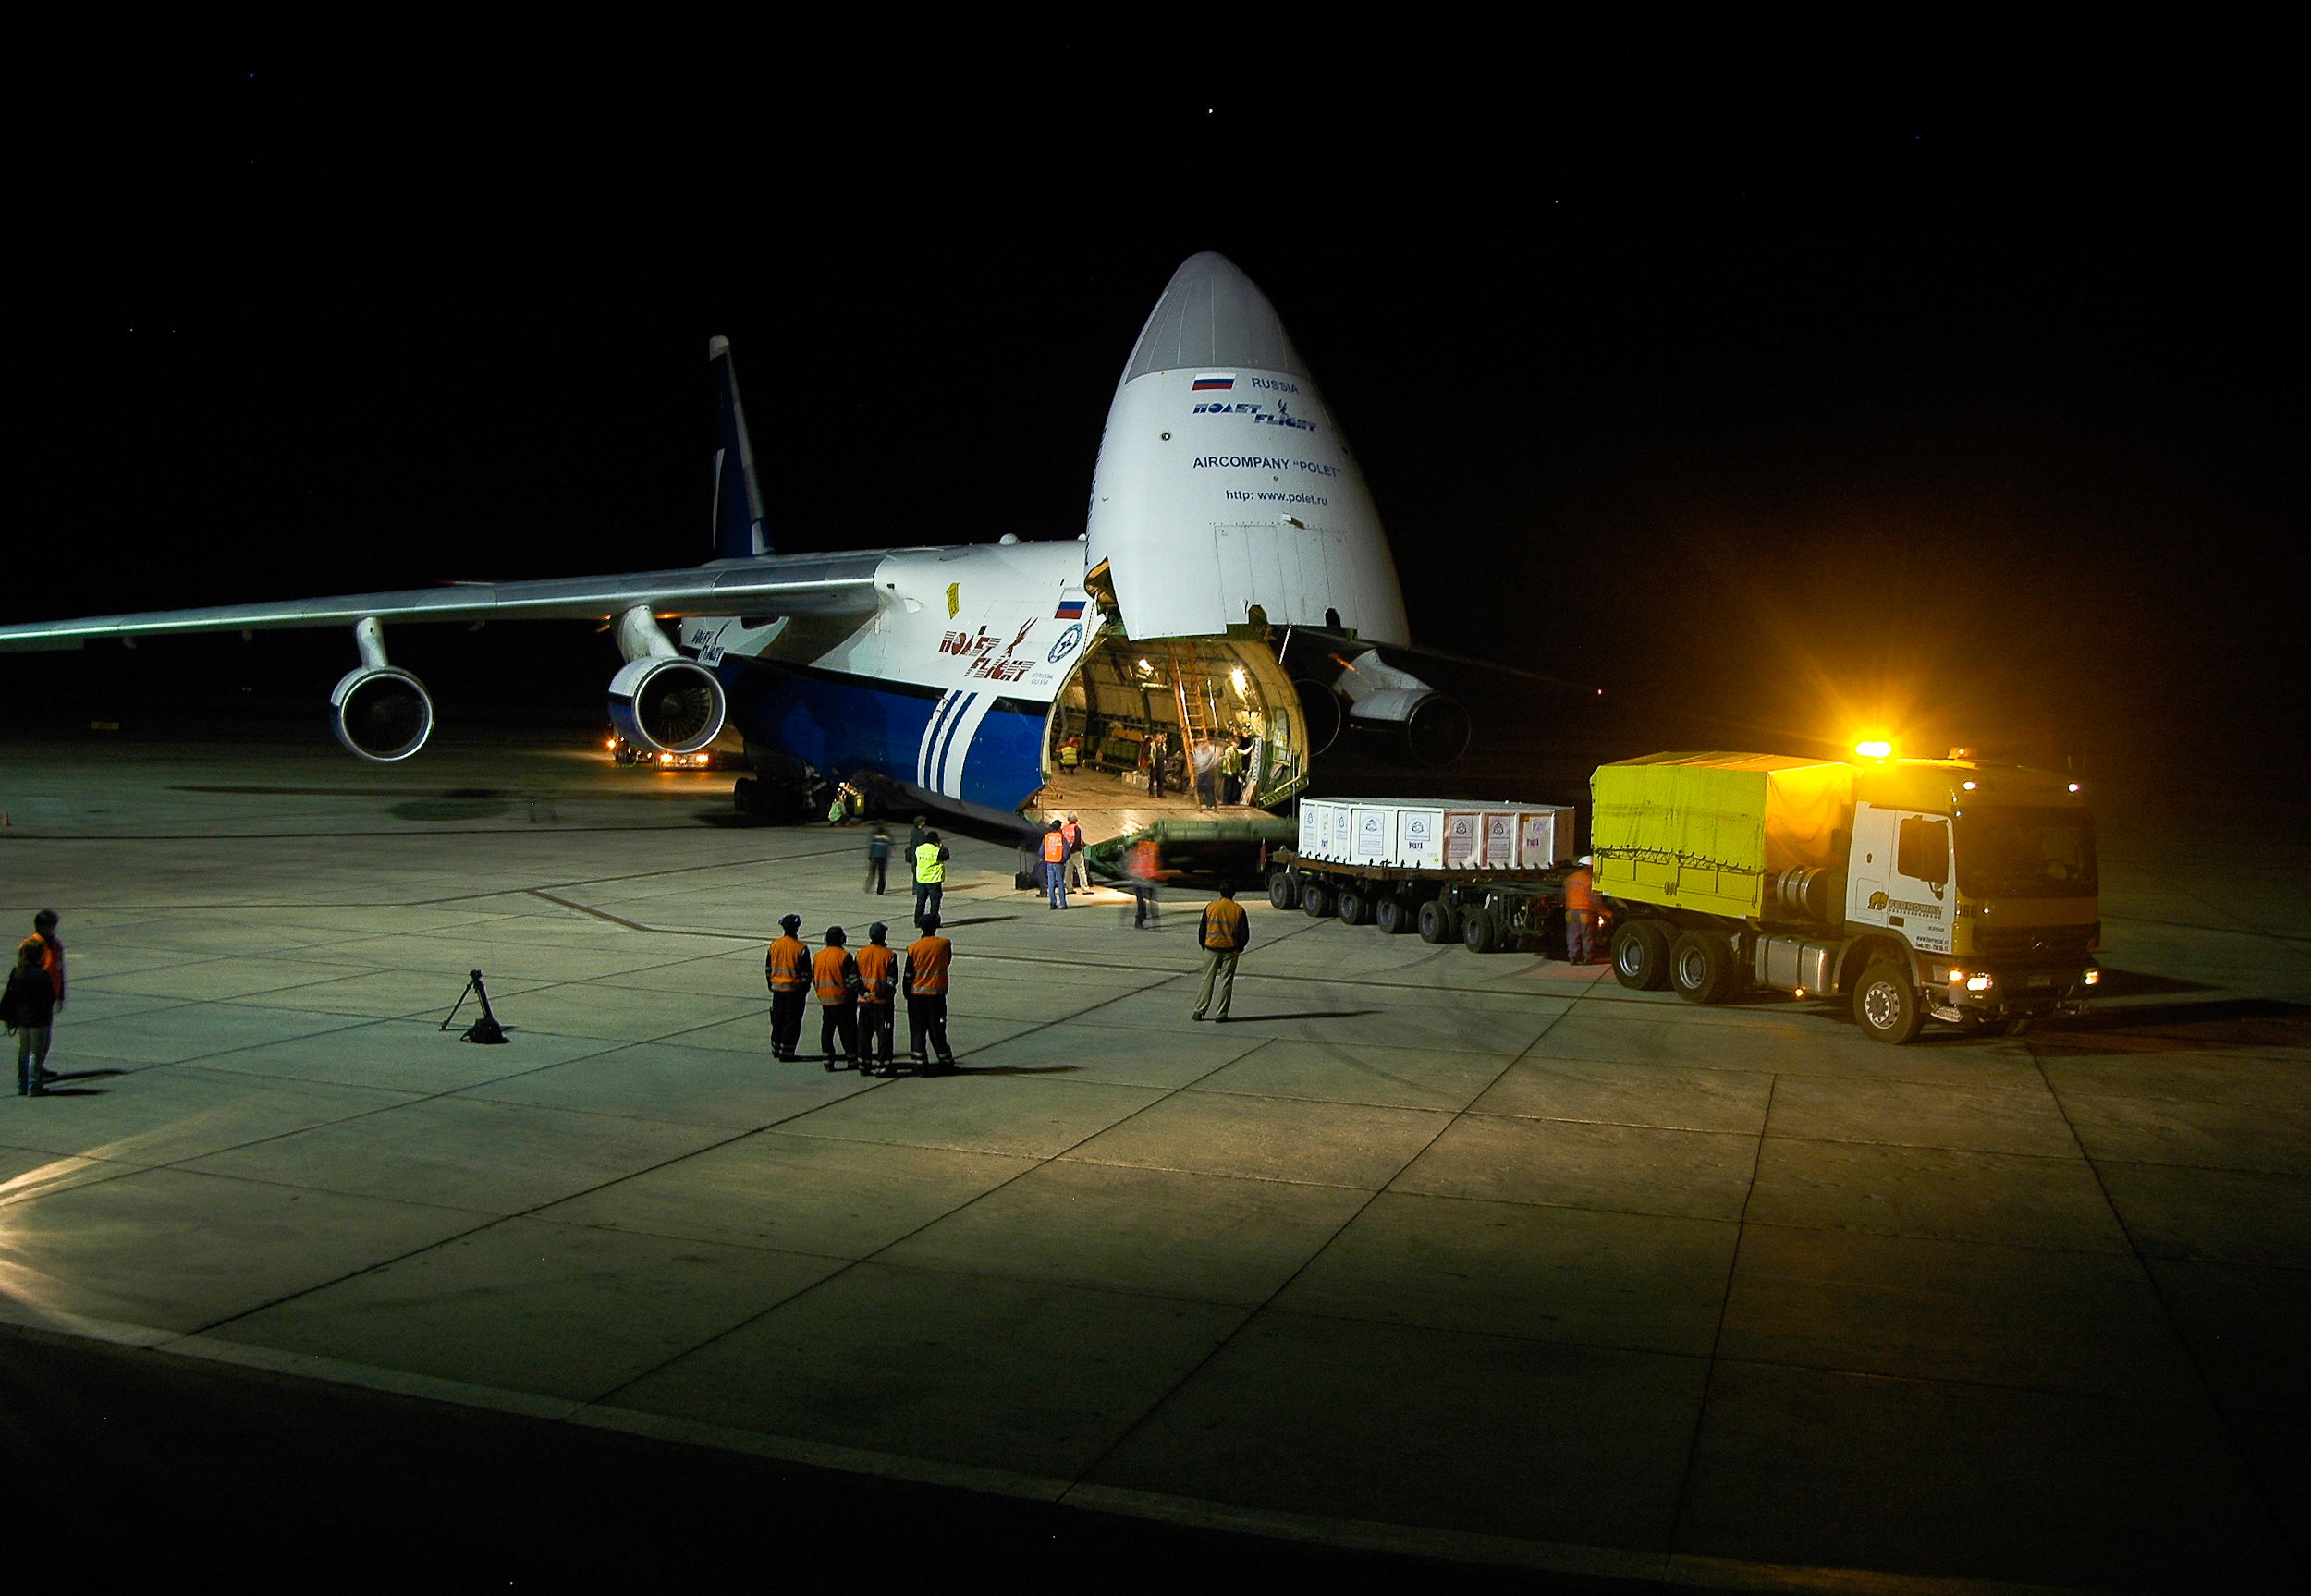

Transport of VISTA mirror

This is a picture of the transport of the VISTA mirror.

Credit: ESO